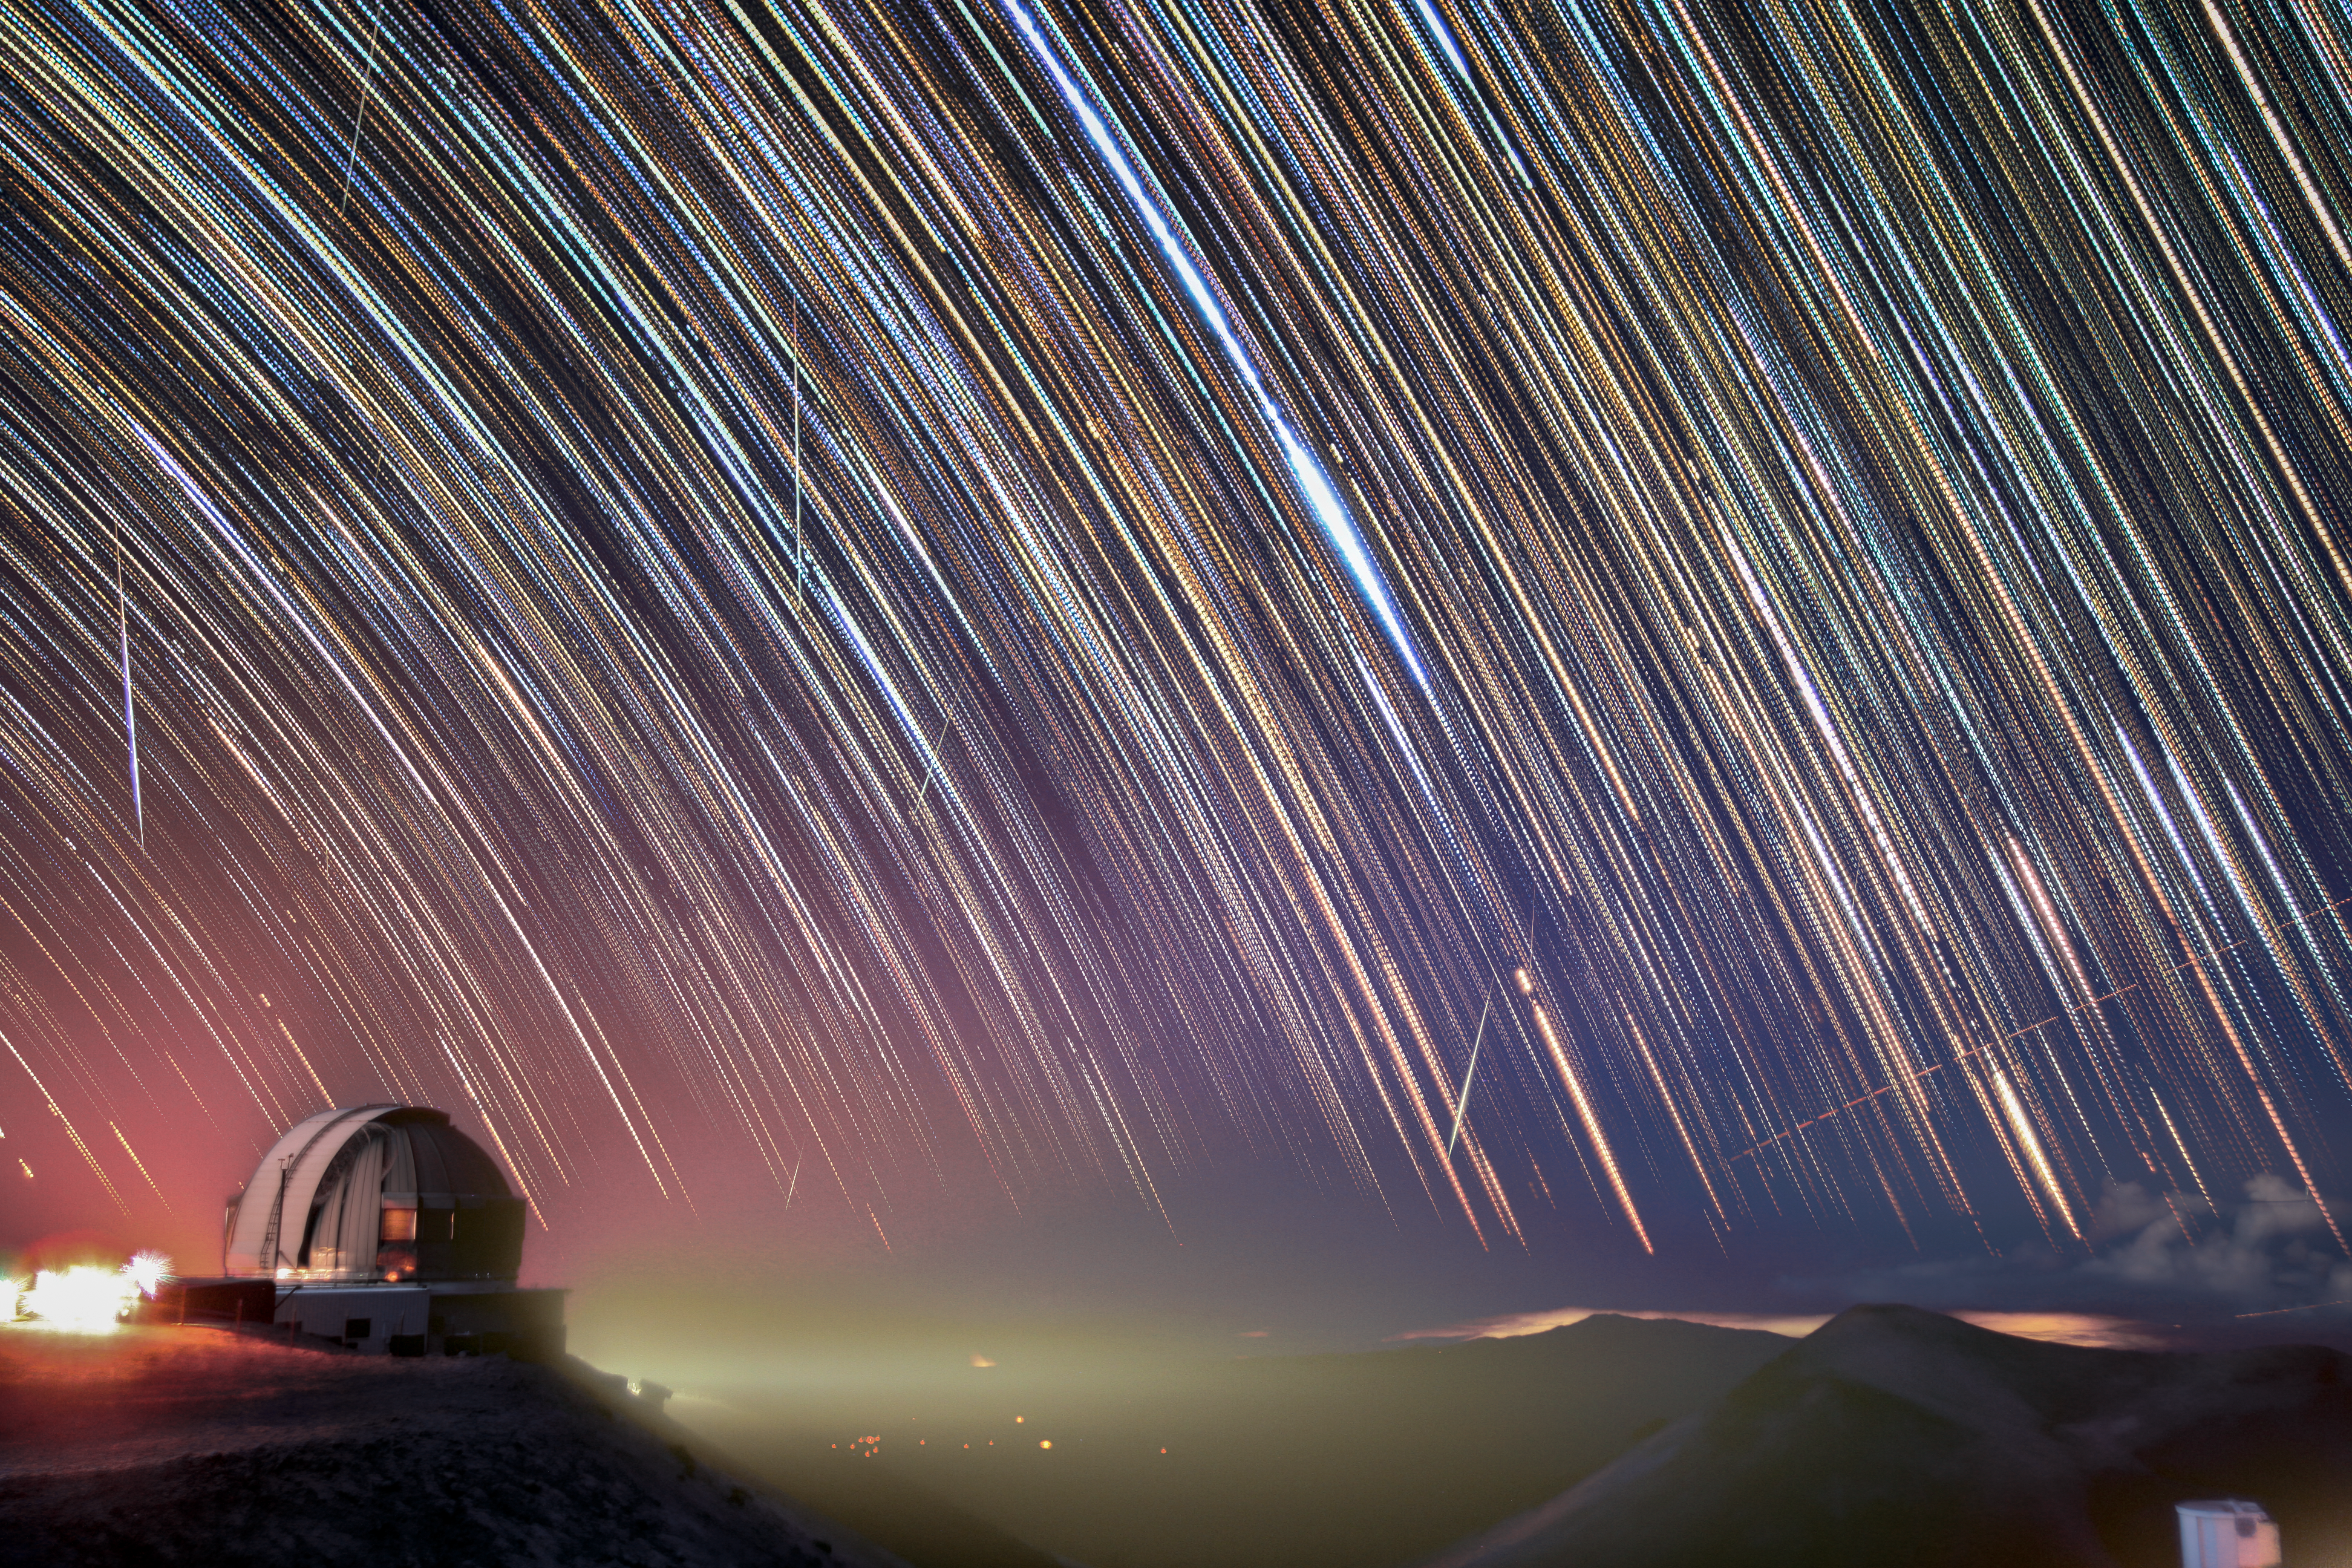

Geminids over Gemini North 2020

Geminid meteor shower over Gemini North on 13 December 2020. Several Geminids are seen.

Credit: International Gemini Observatory/NOIRLab/NSF/AURA